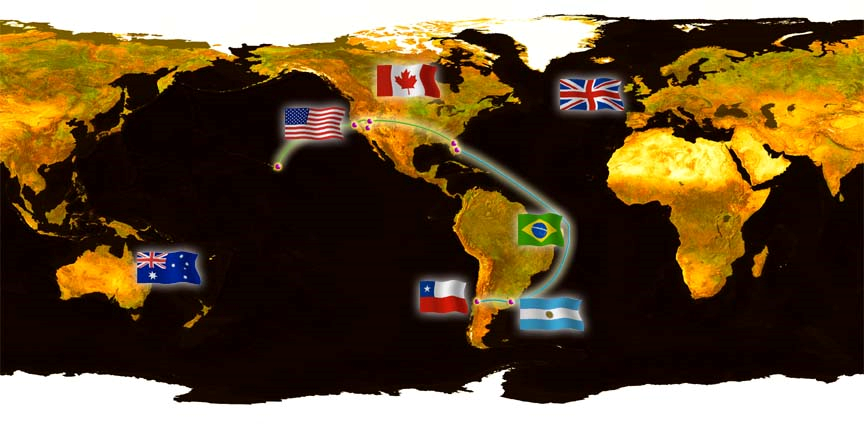

Internet2 Global Map

Credit: NOIRLab